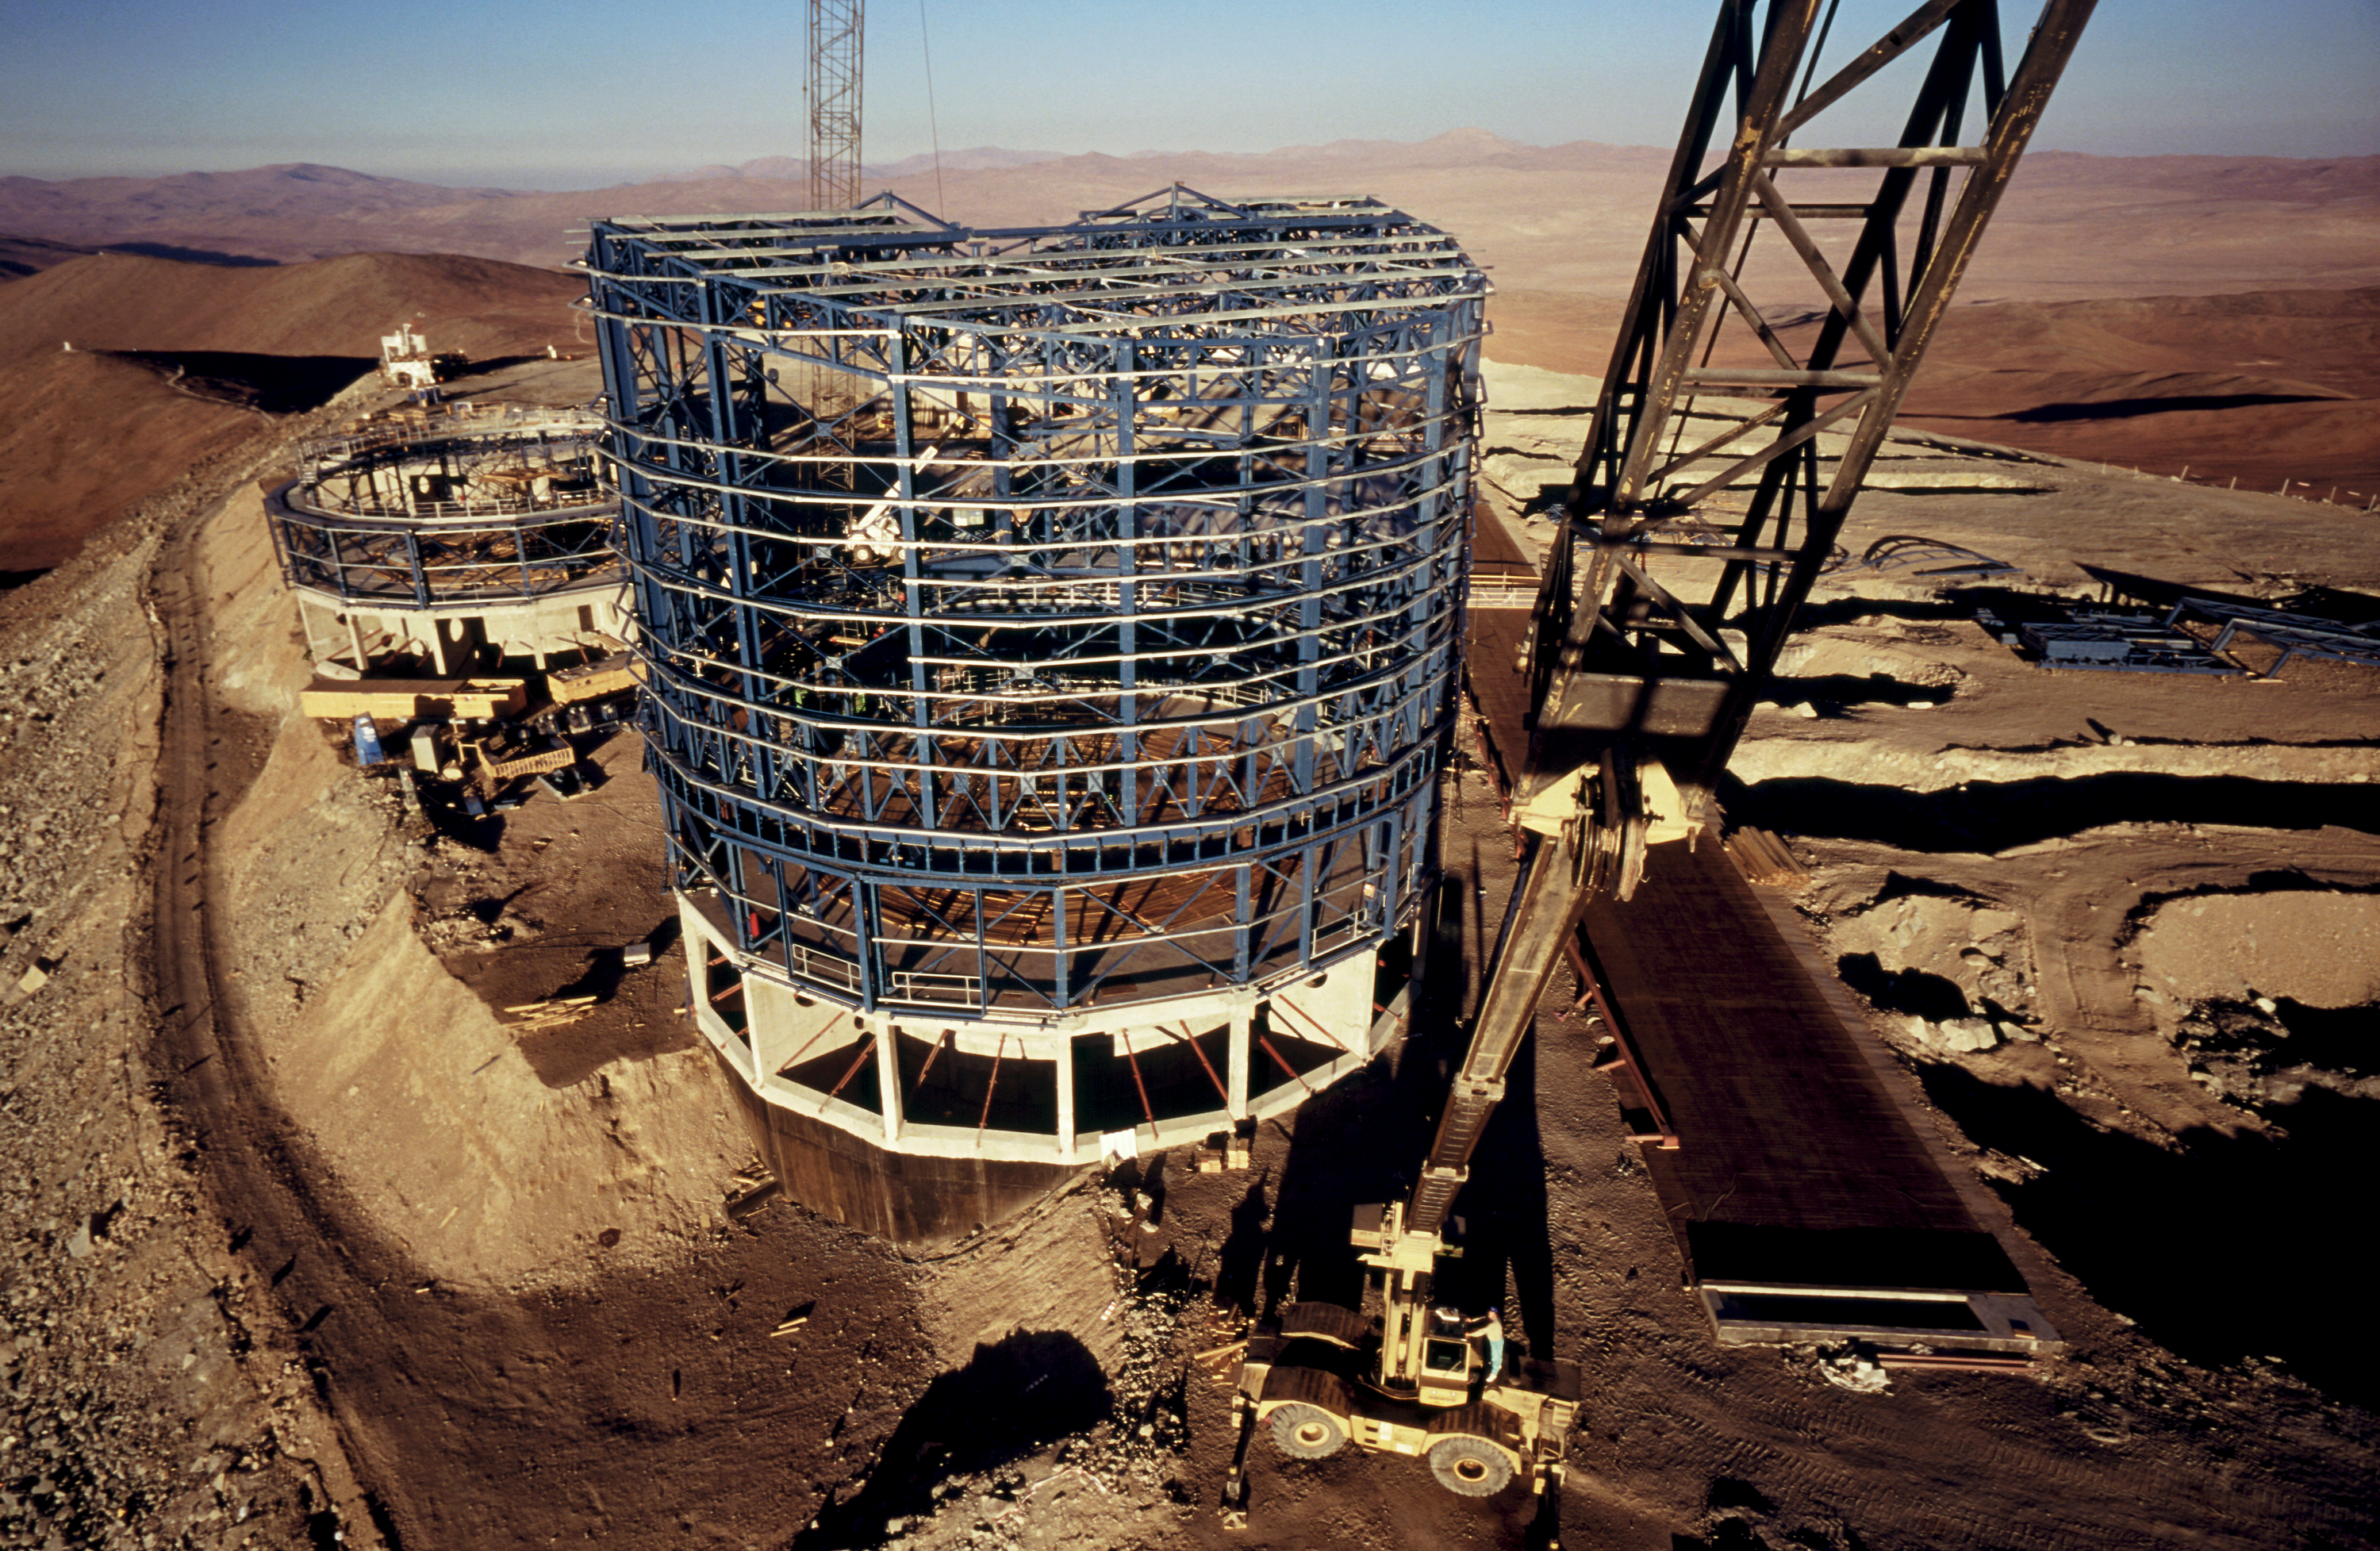

Paranal platform – 1996

Enclosure Construction

Credit: ESO/H.H.Heyer